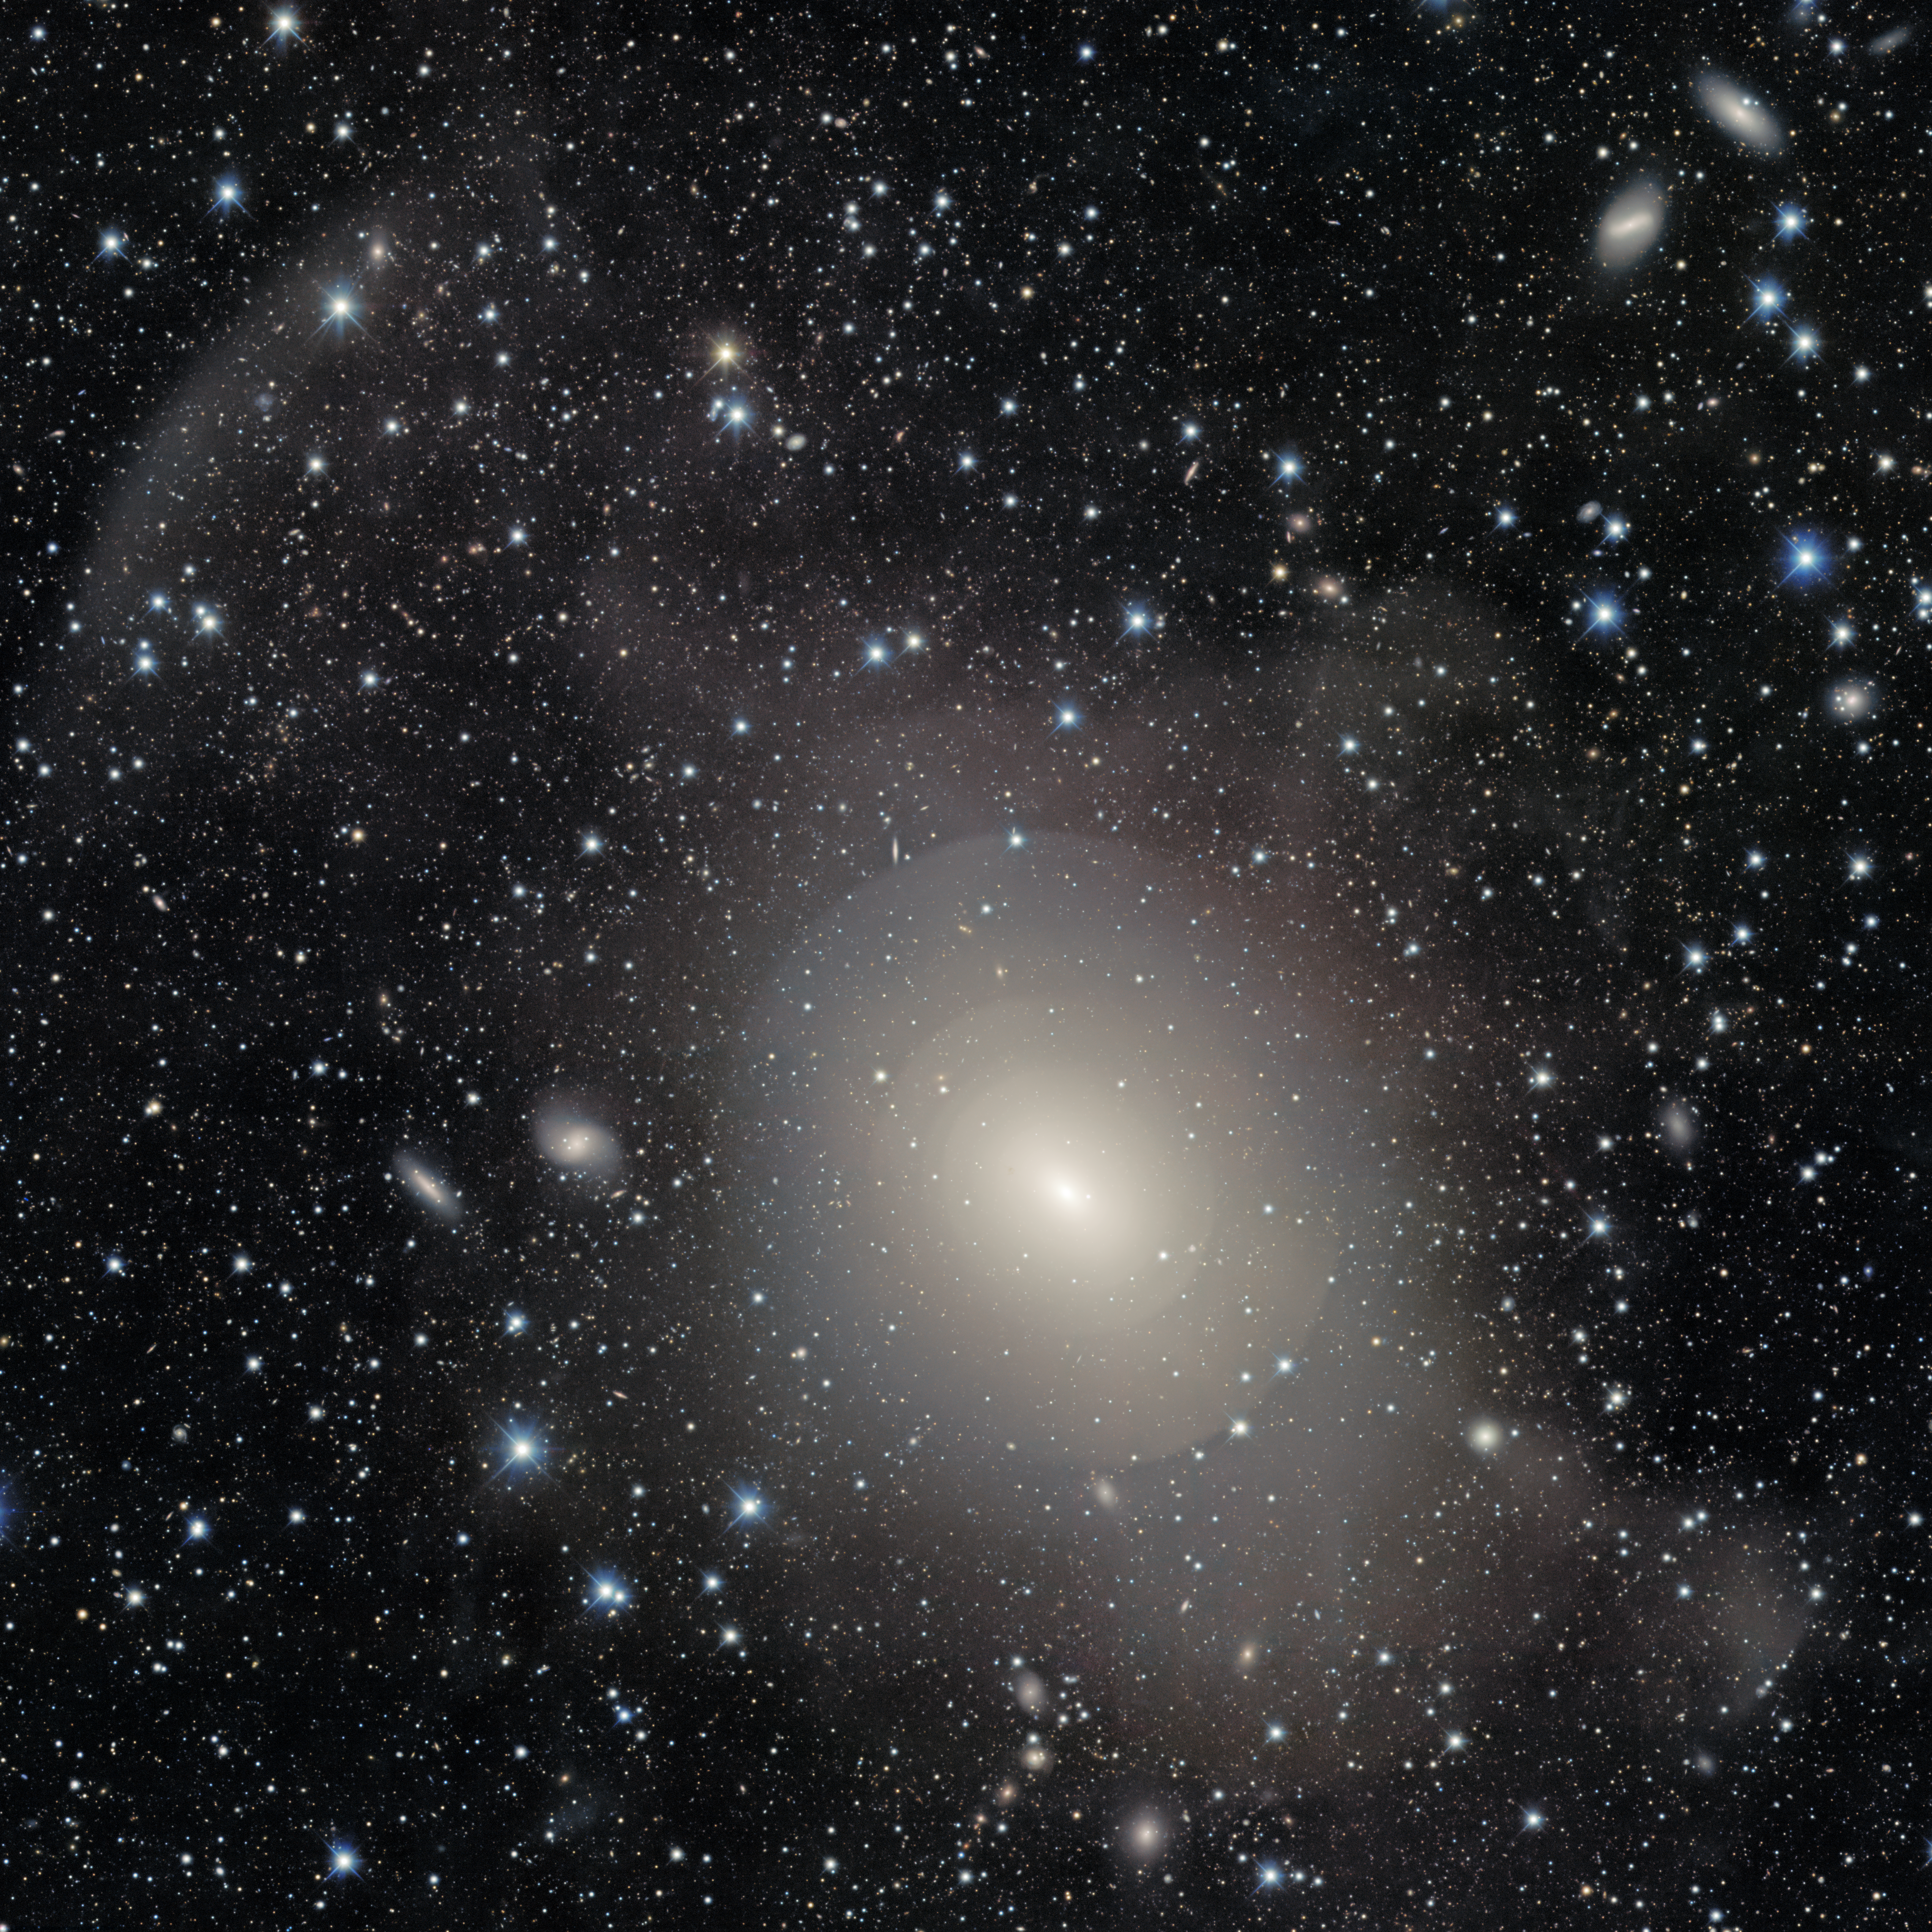

NGC 3923

The onion-like layers of shell galaxy NGC 3923 are beautifully showcased in this image taken with the DOE-built Dark Energy Camera (DECam) on the Víctor M. Blanco 4-meter Telescope at Cerro Tololo Inter-American Observatory (CTIO), a Program of NSF NOIRLab. Located in the constellation Hydra (the Serpent), NGC 3923 is about 70 million light-years away from Earth and 150,000 light-years across, making it about 50% larger than our Milky Way.

Credit: DESI Legacy Imaging Surveys/LBNL/DOE & KPNO/CTIO/NOIRLab/NSF/AURAImage processing: T.A. Rector (University of Alaska Anchorage/NSF NOIRLab), M. Zamani (NSF NOIRLab), R. Colombari (NSF NOIRLab) & D. de Martin (NSF NOIRLab)